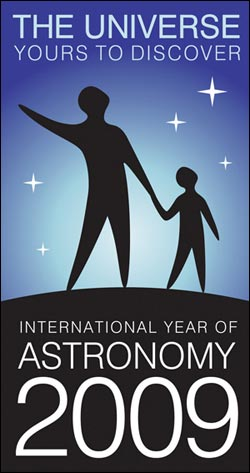

2009: The International Year of Astronomy

Credit: NOIRLab